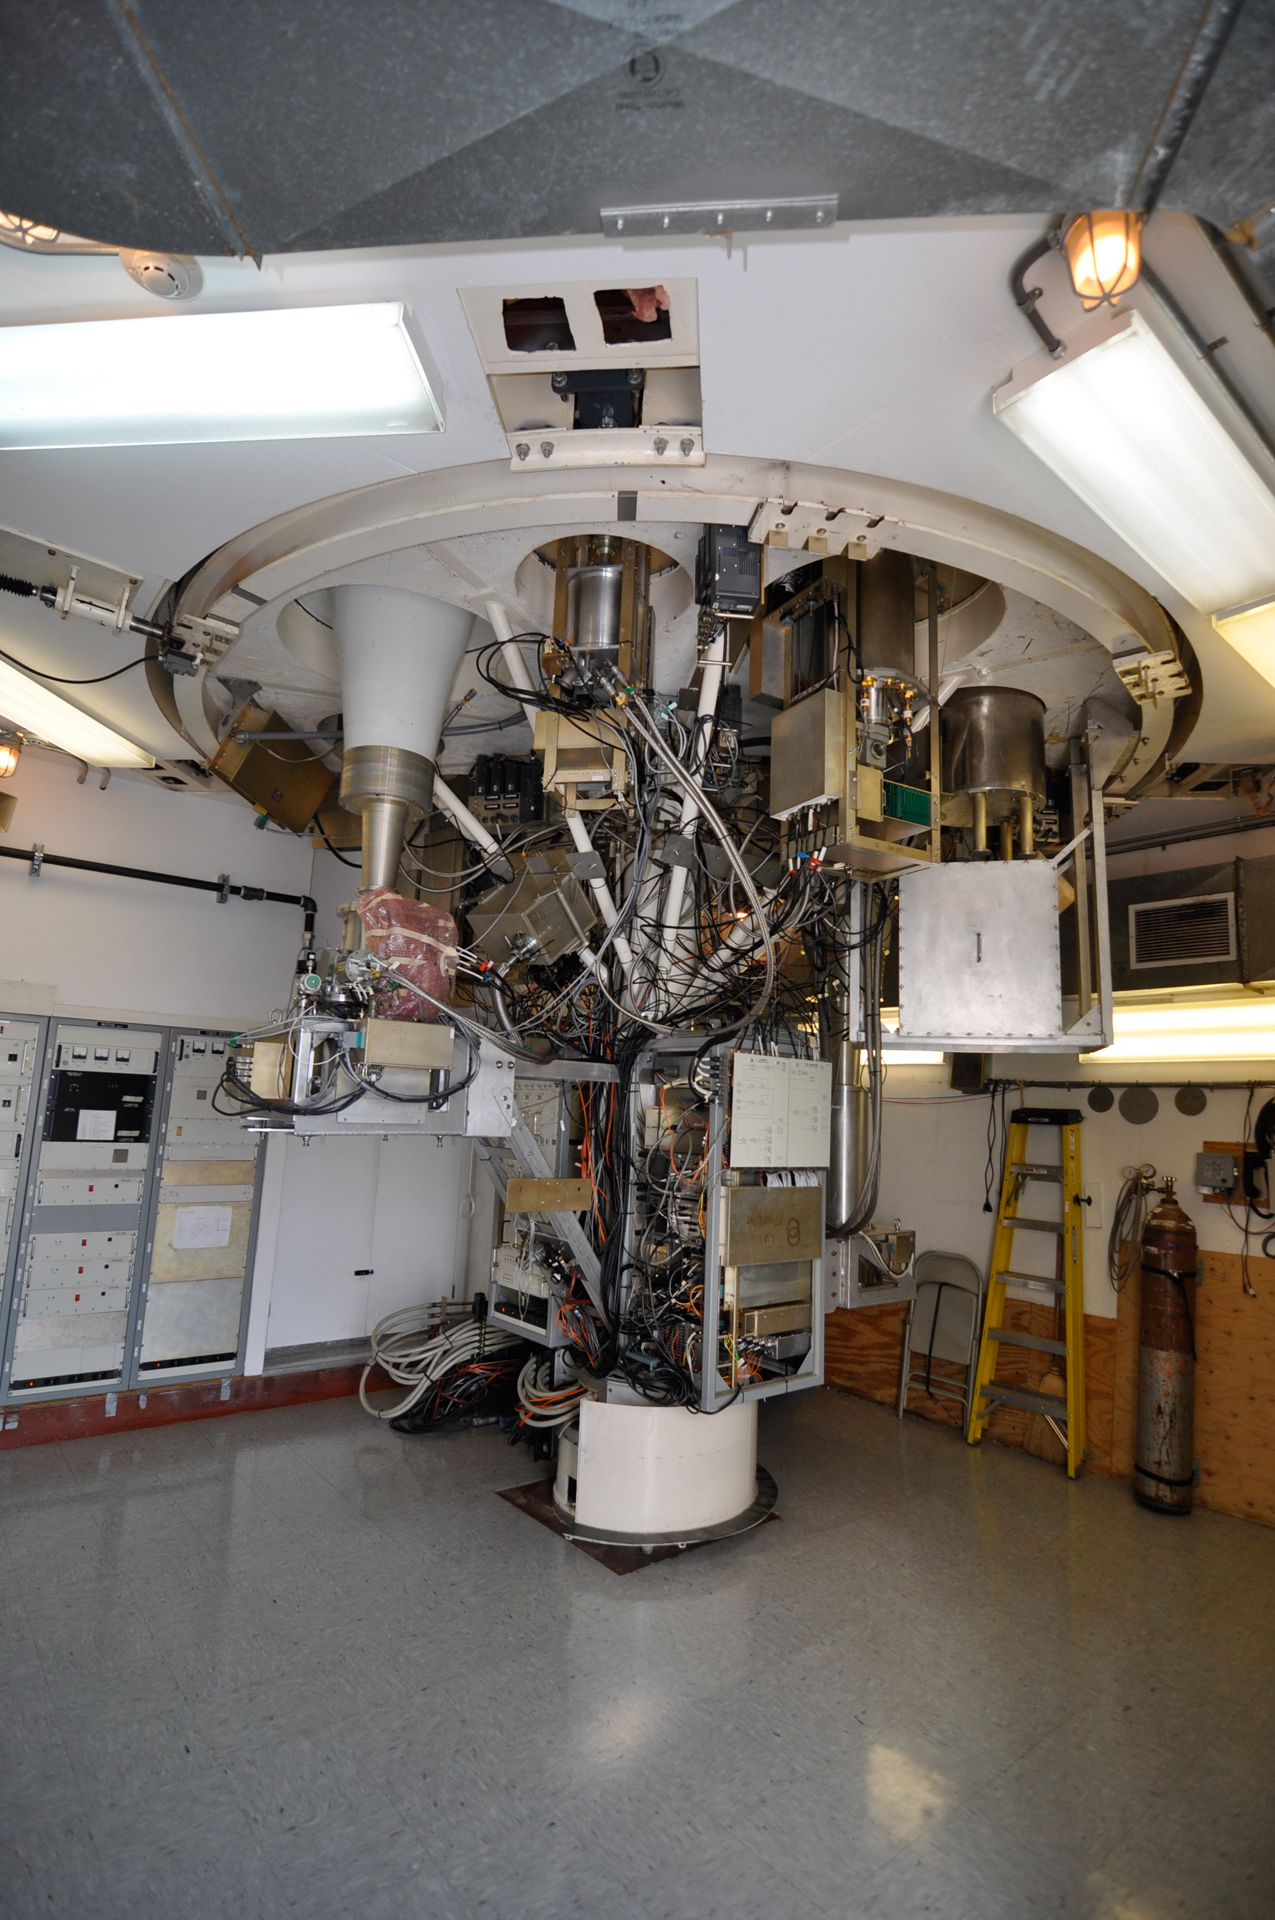

Beneath the Turret

The receivers of the Green Bank Telescope (GBT) hang from a rotating turret. To change to a new receiver, the radio astronomy equivalent of changing the channel, the turret is spun until the desired receiver is aimed underneath the beam of waves coming from the directional mirror above.

Credit: B. Saxton, NRAO/AUI/NSF